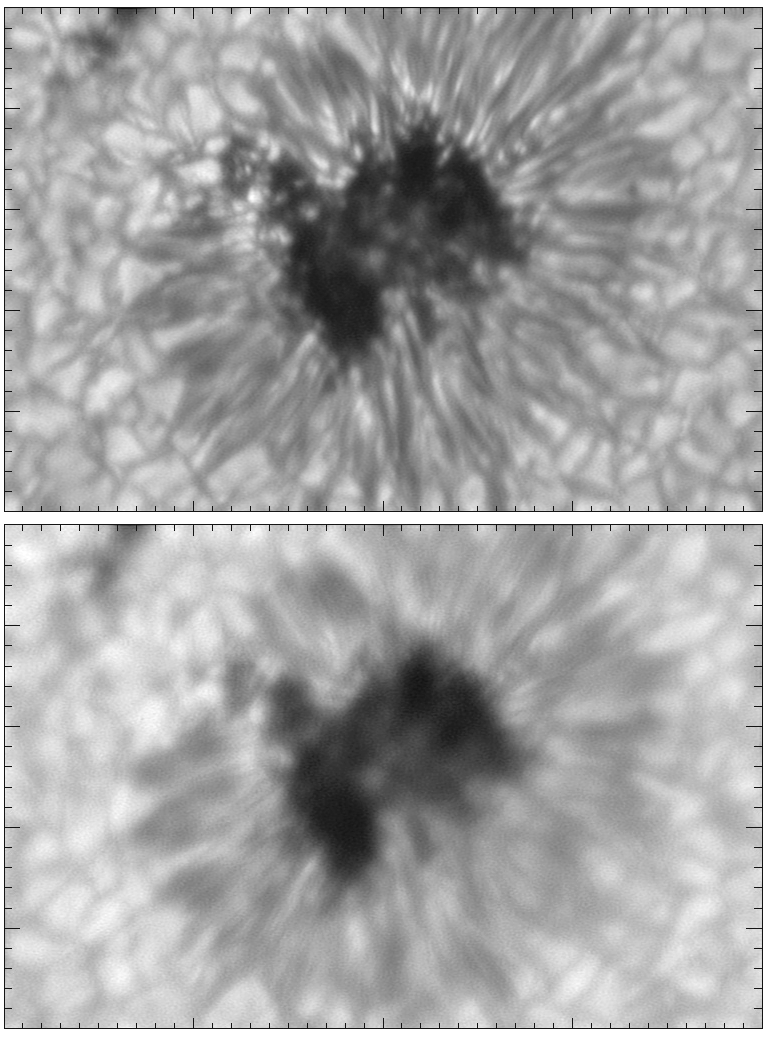

AO corrected sunspot

Image of a sunspot with (top) and without (bottom) adaptive optics correction. The uncorrected image was tip/tilt stabilized. The picture was taken at a wavelength of 500nm with an exposure time of 200ms, and the tick marks are 0.5 arc seconds apart.

See the June 2003 NOAO Newsletter (currently only available in PDF format), and the companion image from the article.

Credit: NSO/AURA/NSF